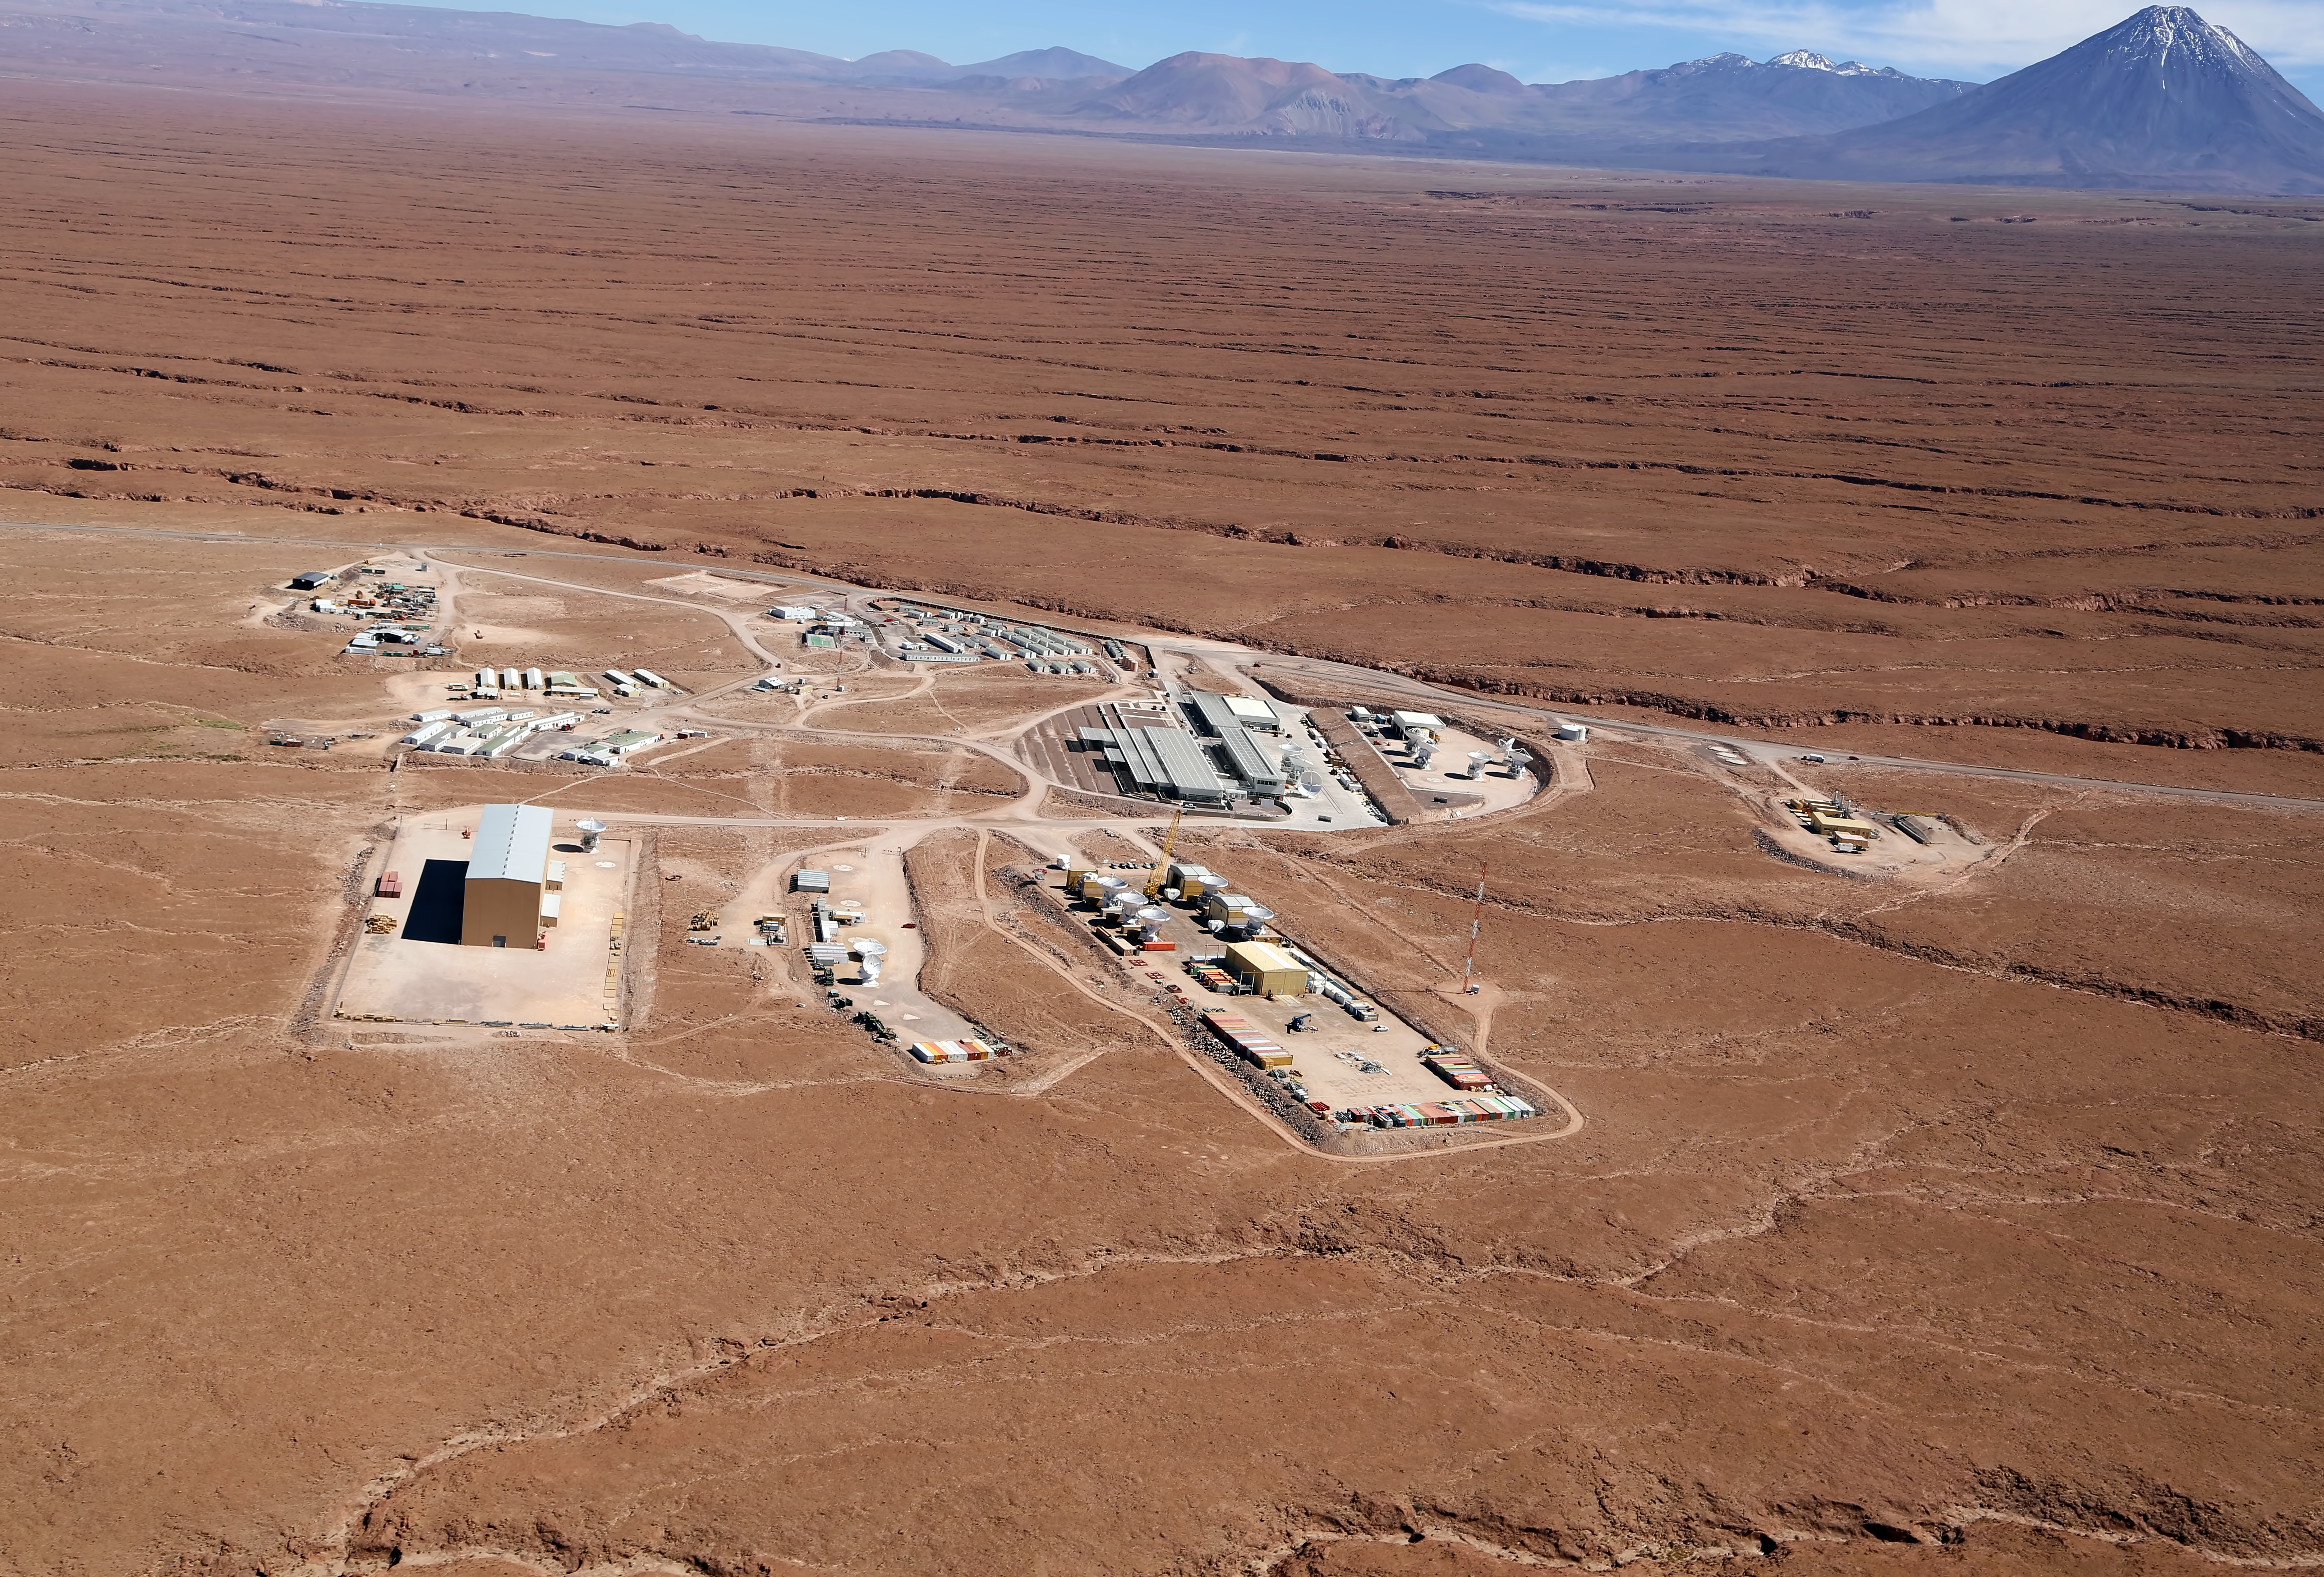

ALMA's Operational Support Facility

Aerial shot of the Operational Support Facility (OSF) for the ALMA.

The OSF is and will continue to be, in many aspects, the centre of activities of the ALMA project. Focus of the activities will change as ALMA achieves several and quite different objectives of the entire project. Presently it is the area where all ALMA Site contractors and their staff are accommodated. Special camps have been erected and by now can accommodate the maximum required capacity of 500 workers.

Credit: Clem & Adri Bacri-Normier (wingsforscience.com)/ESO